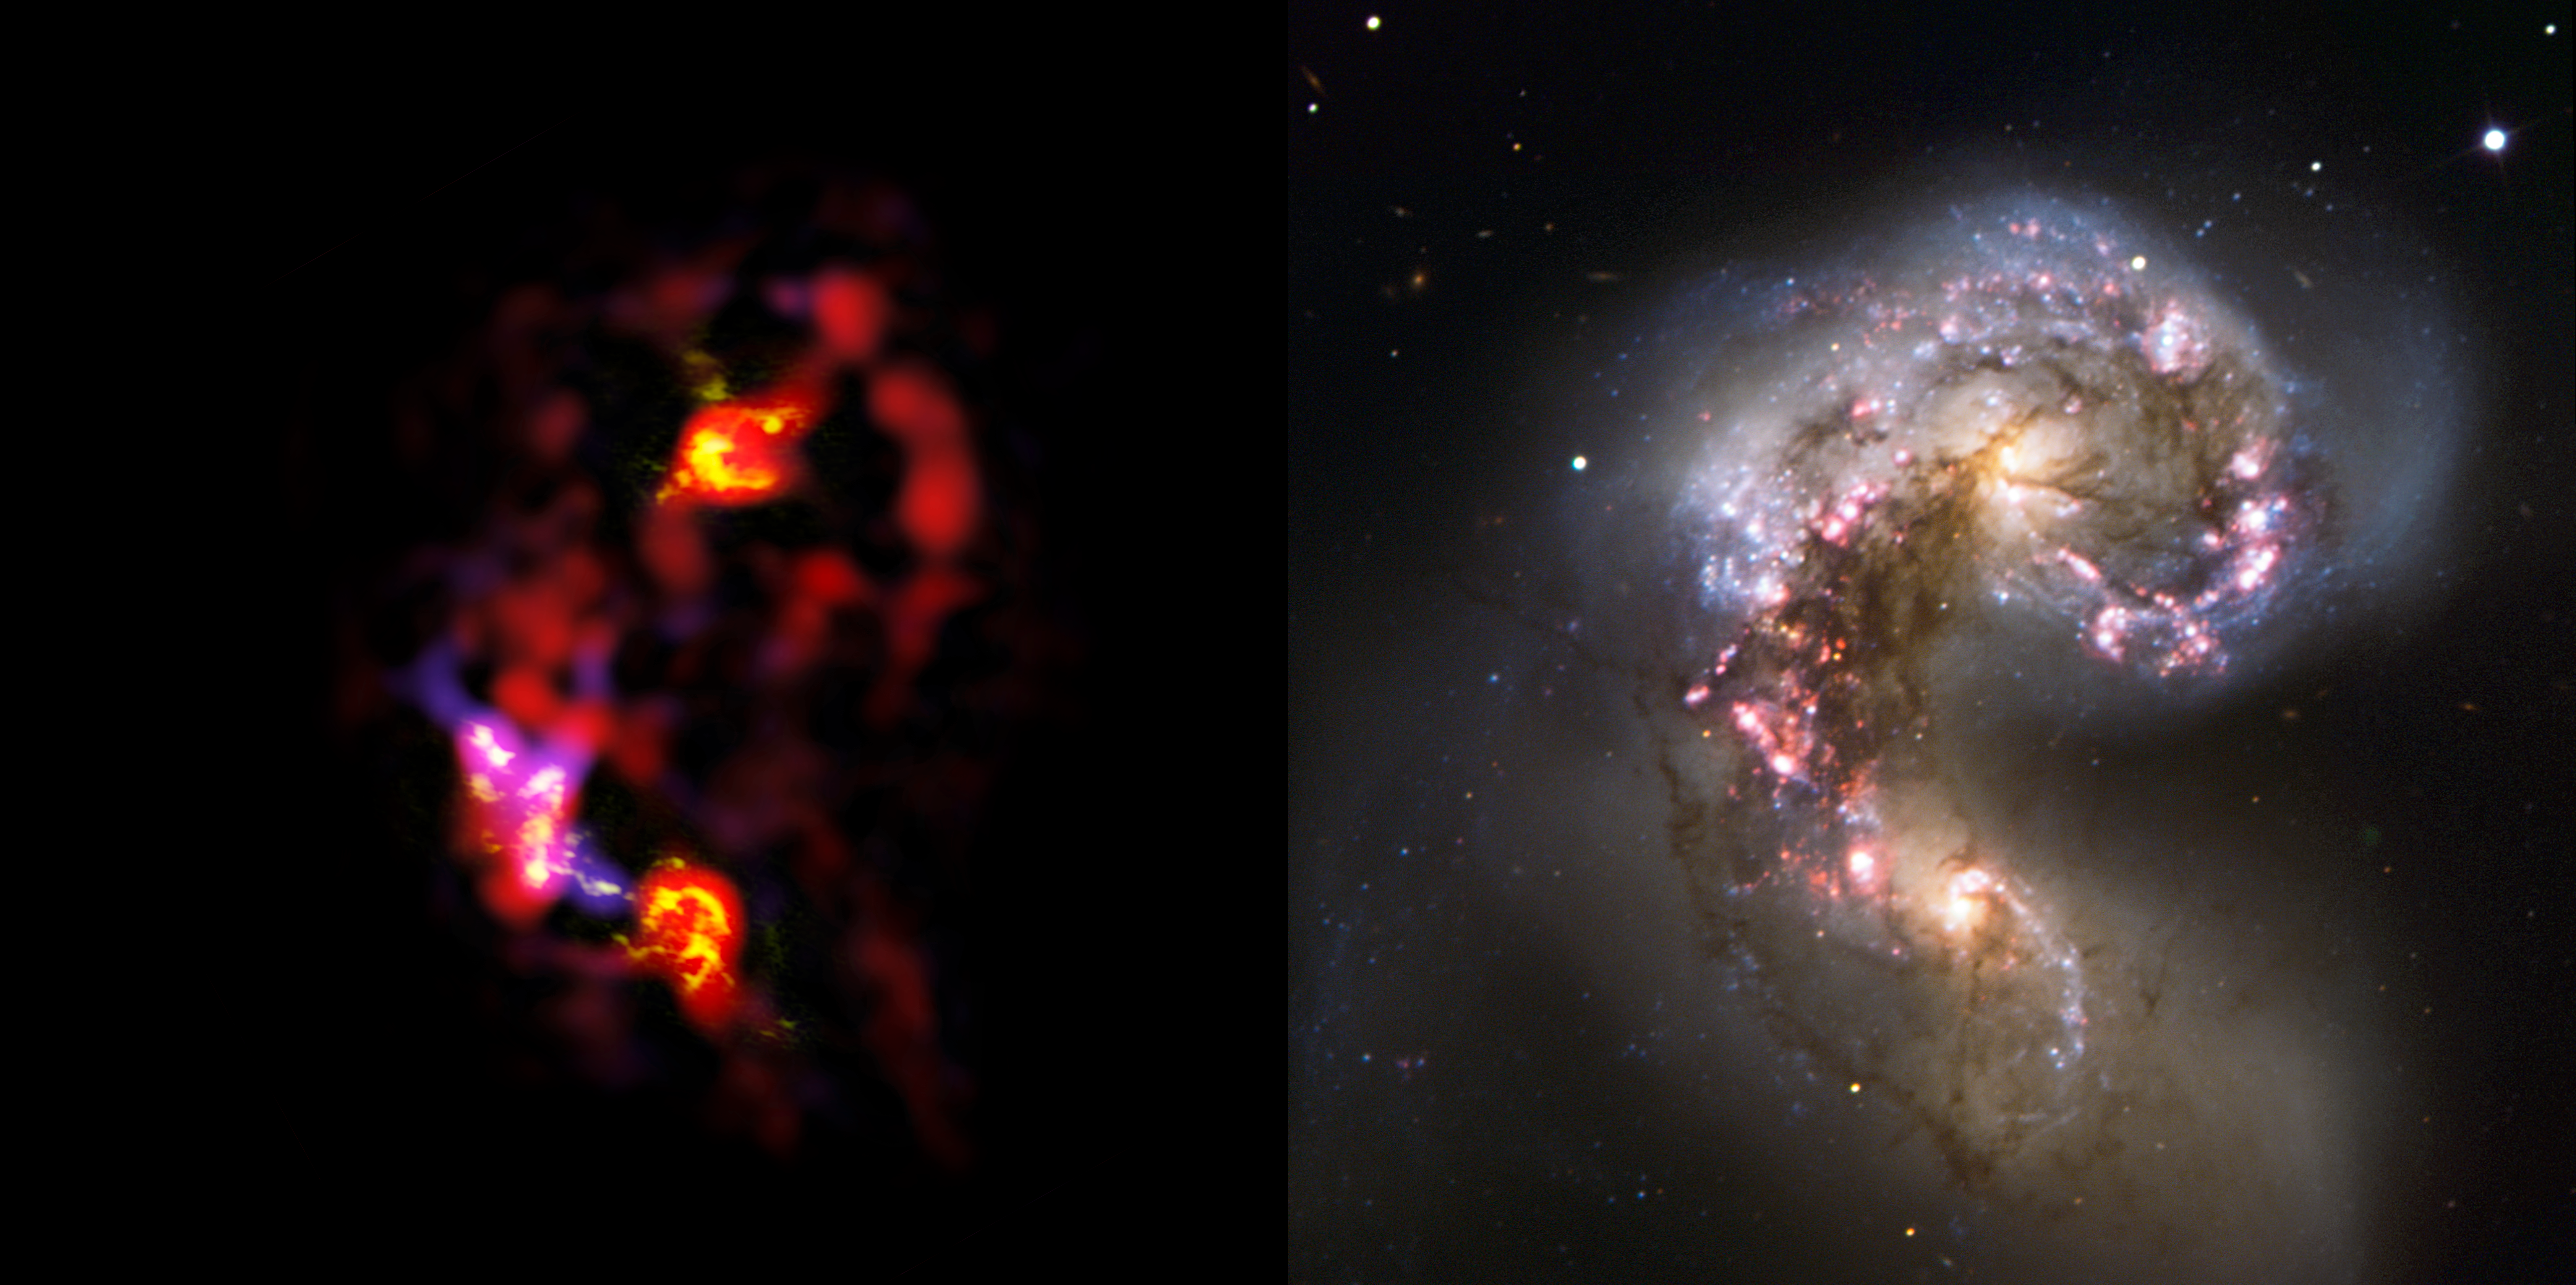

Antennae galaxies, side-by-side comparison of ALMA and VLT observations

The Antennae Galaxies (also known as NGC 4038 and 4039) are a pair of distorted colliding spiral galaxies about 70 million light-years away, in the constellation of Corvus (The Crow). This view shows a comparison of the millimetre and submillimetre light observations (left), made in two different wavelength ranges by ALMA during the observatory's early testing phase, with visible-light observations from the ESO Very Large Telescope.

Most of the ALMA test observations used to create this image were made using only twelve antennas working together — far fewer than will be used for the first science observations — and much closer together as well. Both of these factors make the new image just a taster of what is to come. As the observatory grows, the sharpness, speed, and quality of its observations will increase dramatically as more antennas become available and the array grows in size. Even so, this is the best submillimetre-wavelength image ever taken of the Antennae Galaxies and opens a new window on the submillimetre Universe.

While visible light reveals the newborn stars in the galaxies, ALMA’s view shows us something that cannot be seen at those wavelengths: the clouds of dense cold gas from which new stars form. The ALMA observations — shown here in red, pink and yellow — were made at specific wavelengths of millimetre and submillimetre light (ALMA bands 3 and 7), tuned to detect carbon monoxide molecules in the otherwise invisible hydrogen clouds, where new stars are forming.

Massive concentrations of gas are found not only in the hearts of the two galaxies, but also in the chaotic region where they are colliding. Here, the total amount of gas is billions of times the mass of our Sun — a rich reservoir of material for future generations of stars. Observations like these will be vital in helping us understand how the collision of galaxies can trigger the birth of new stars. This is just one example of how ALMA reveals parts of the Universe that cannot be seen with visible-light and infrared telescopes.

The ESO VLT image was produced using observational data found by Alberto Milani, who posted his image in the Your ESO Pictures Flickr group.

Credit: ALMA (ESO/NAOJ/NRAO). Visible light image: ESO/Alberto Milani.